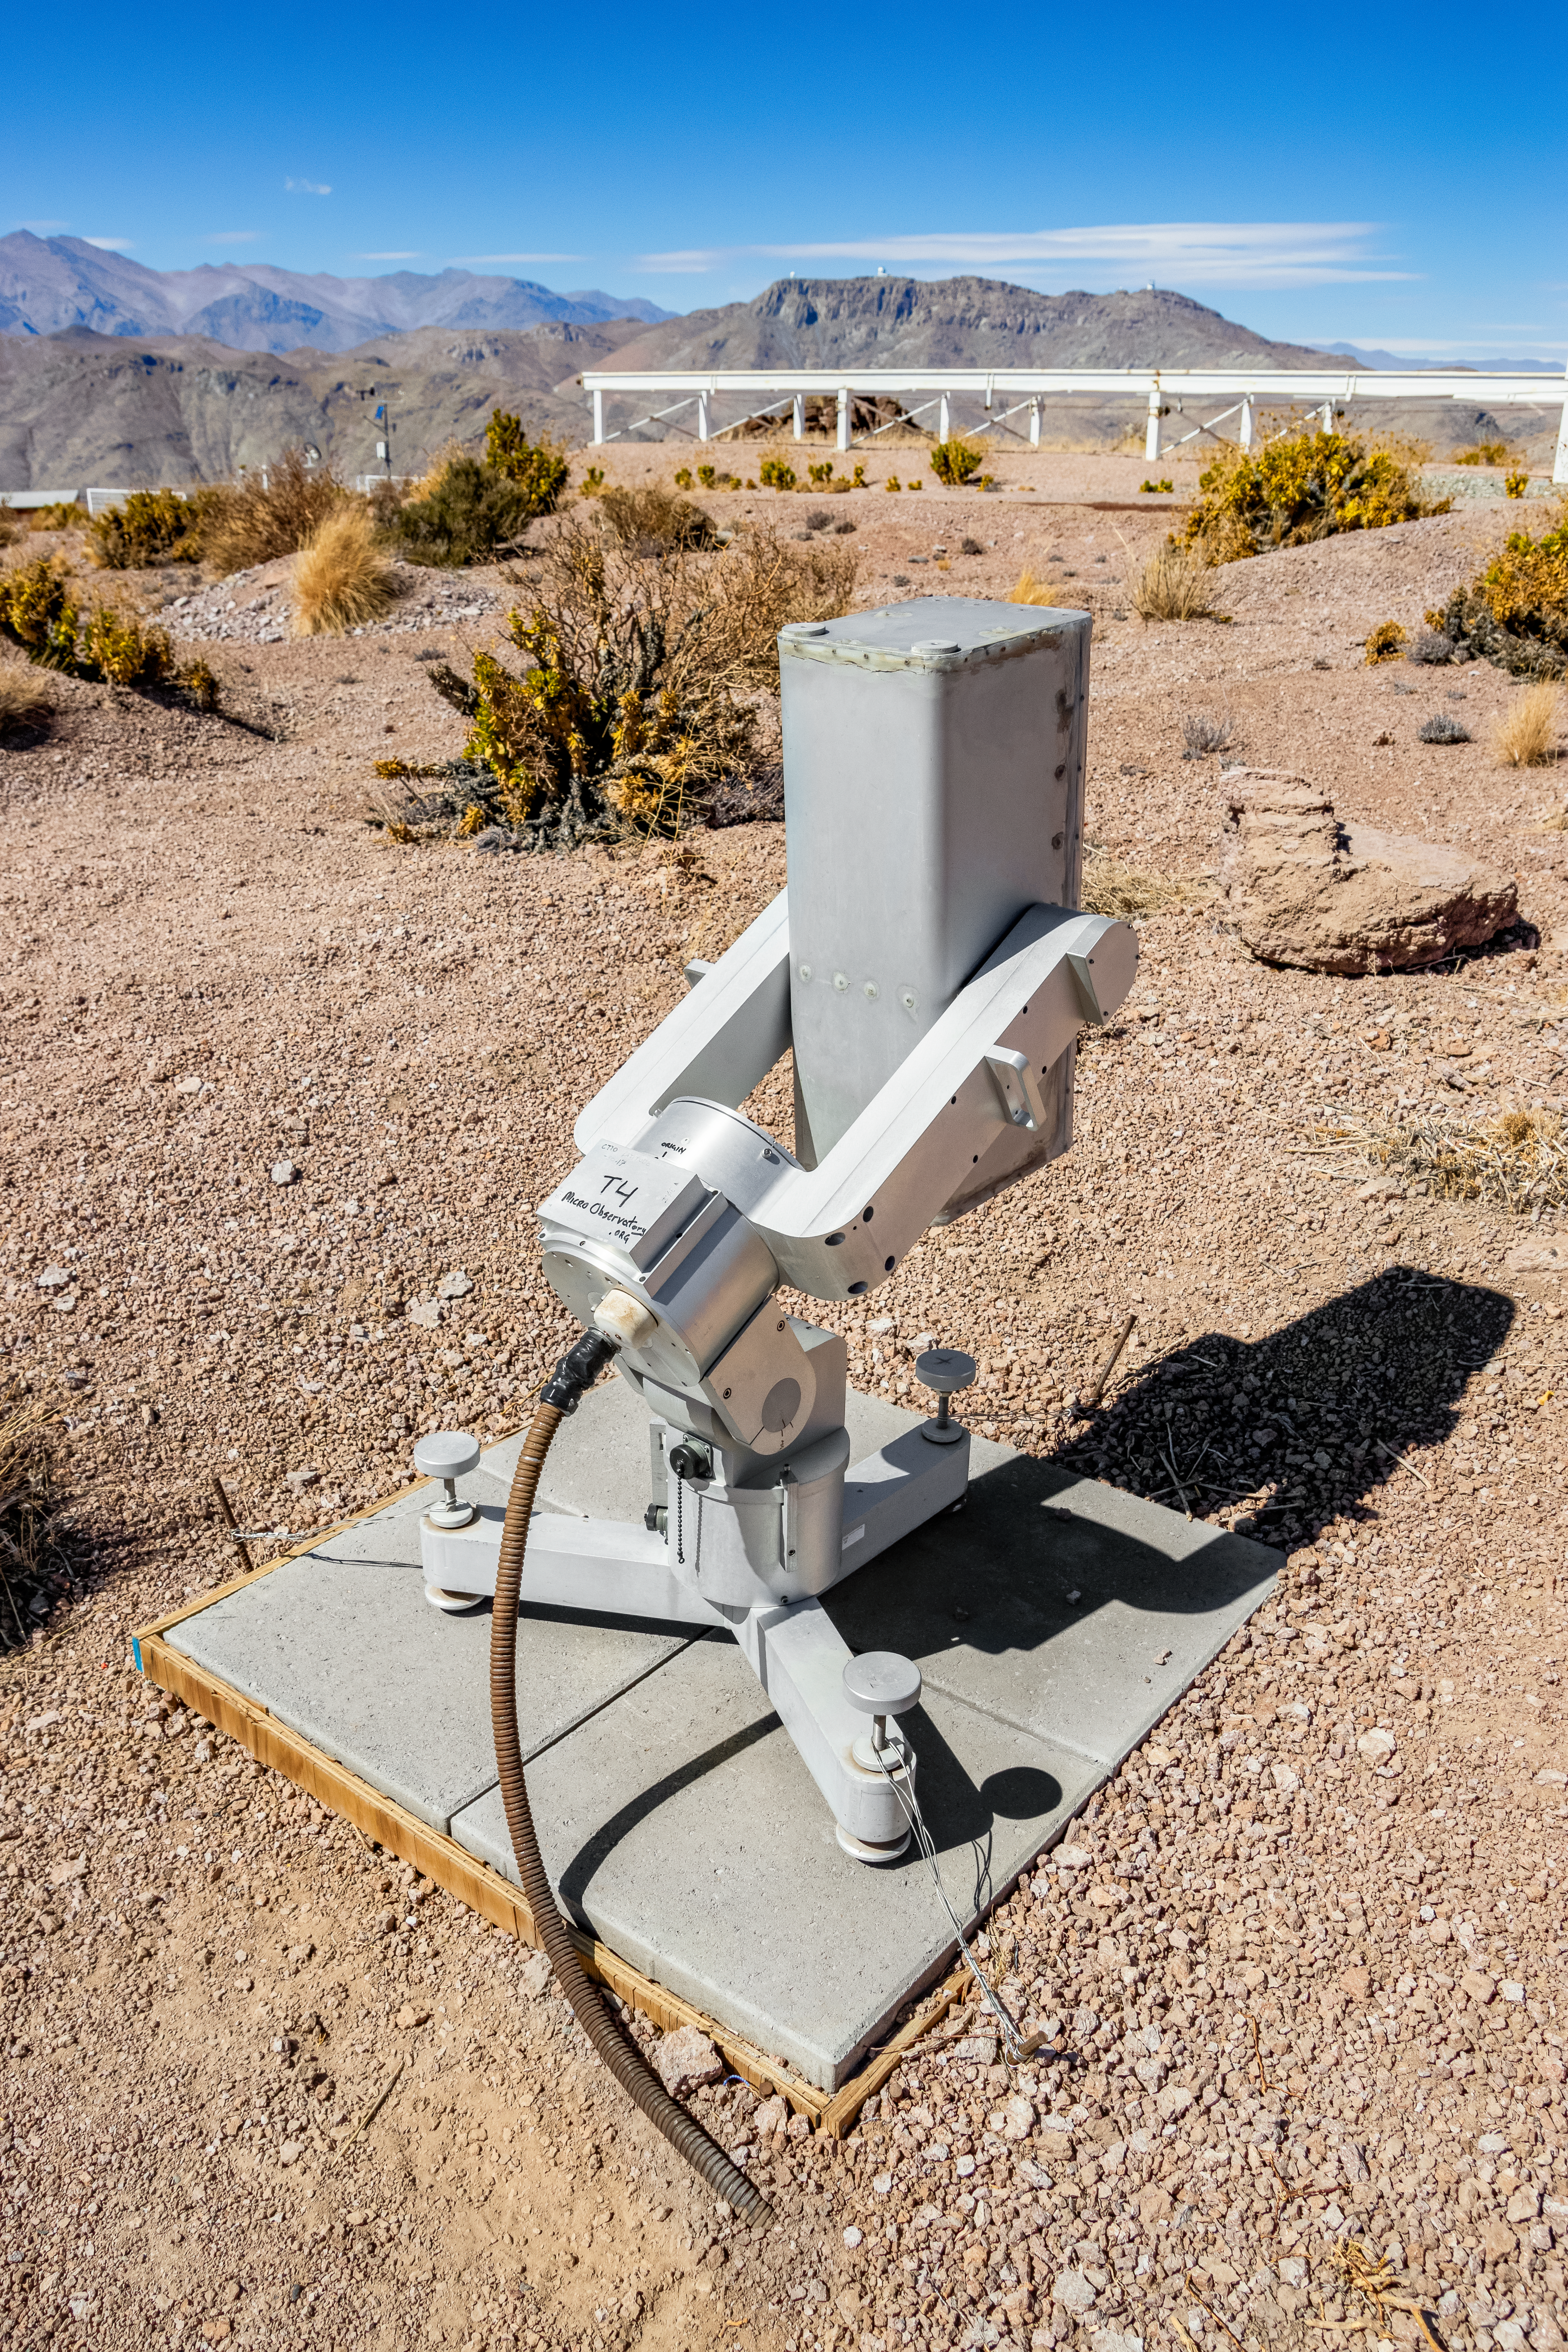

MicroObservatory Donald

The MicroObservatory Donald telescope at Cerro Tololo Inter-American Observatory.

Credit: CTIO/NOIRLab/NSF/AURA